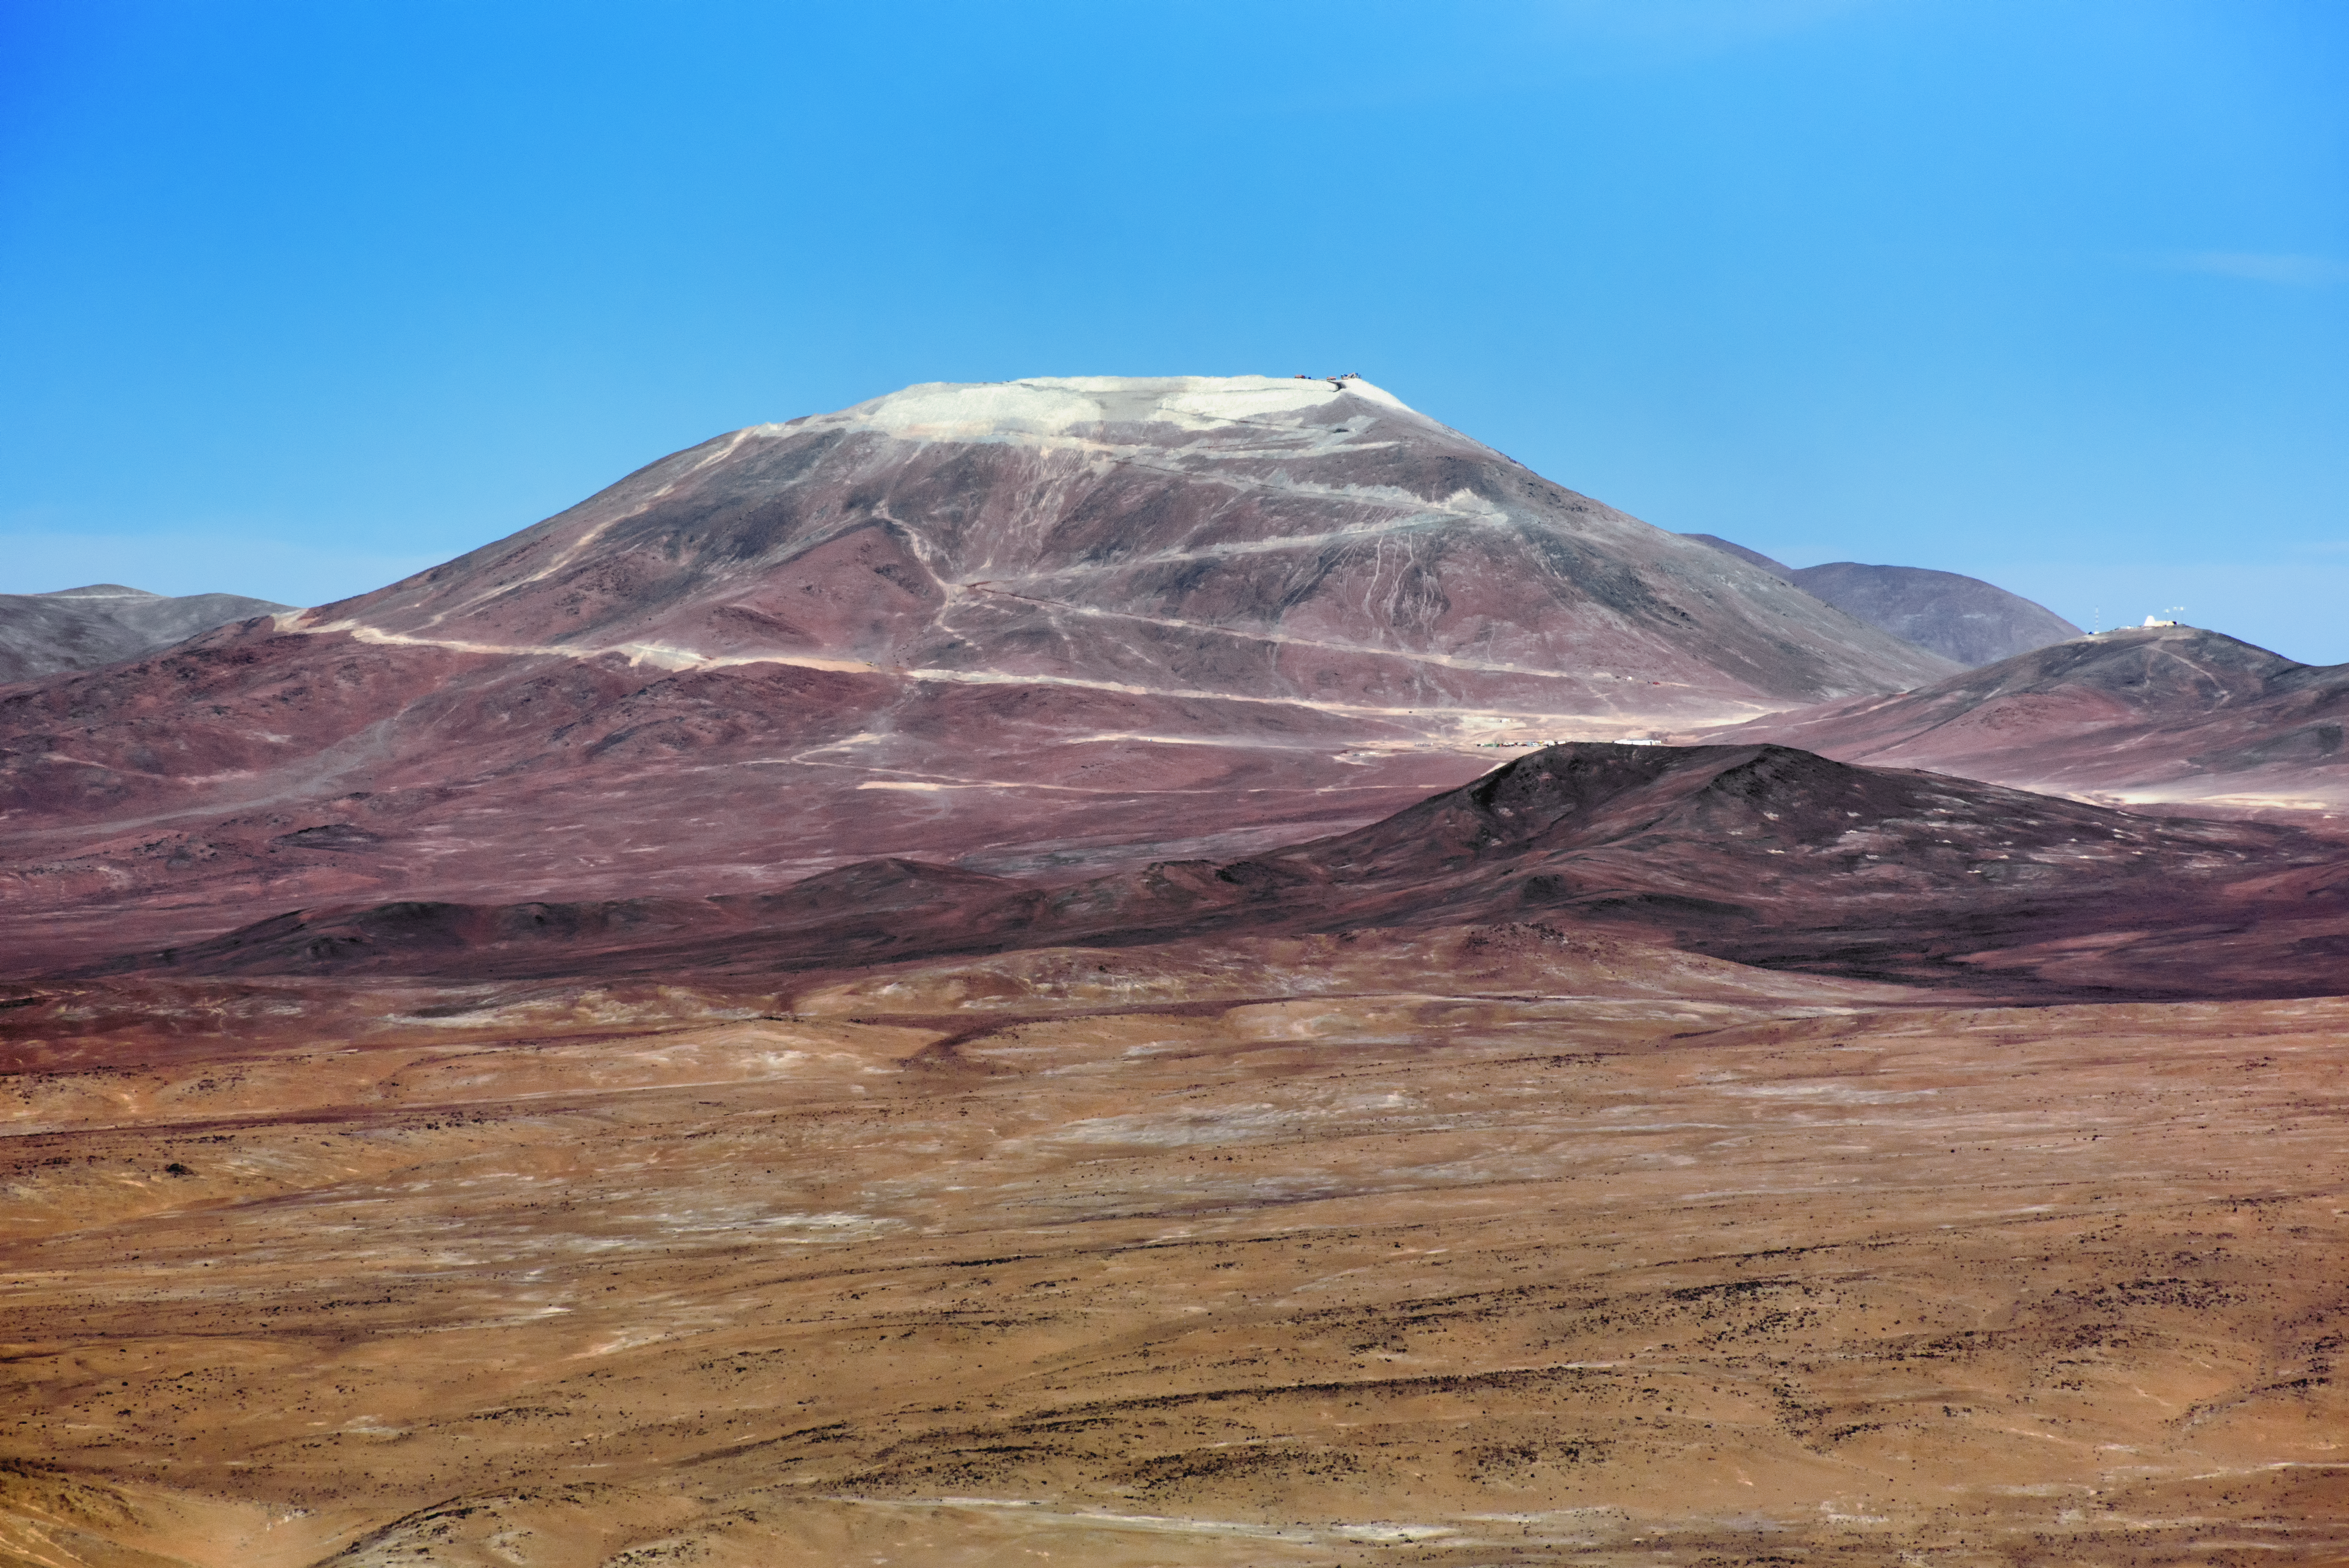

Dusty mountain

The burnt, golden brown and red wine hues of the desert stand in stark contrast to the deep blue sky behind Cerro Armazones. The mountain at first glance appears dusted with snow, but it is in fact dust turned loose by work being done on the mountain's peak in order to flatten it and create a seat for the ELT.

Credit: ESO/G.Hüdepohl (atacamaphoto.com)